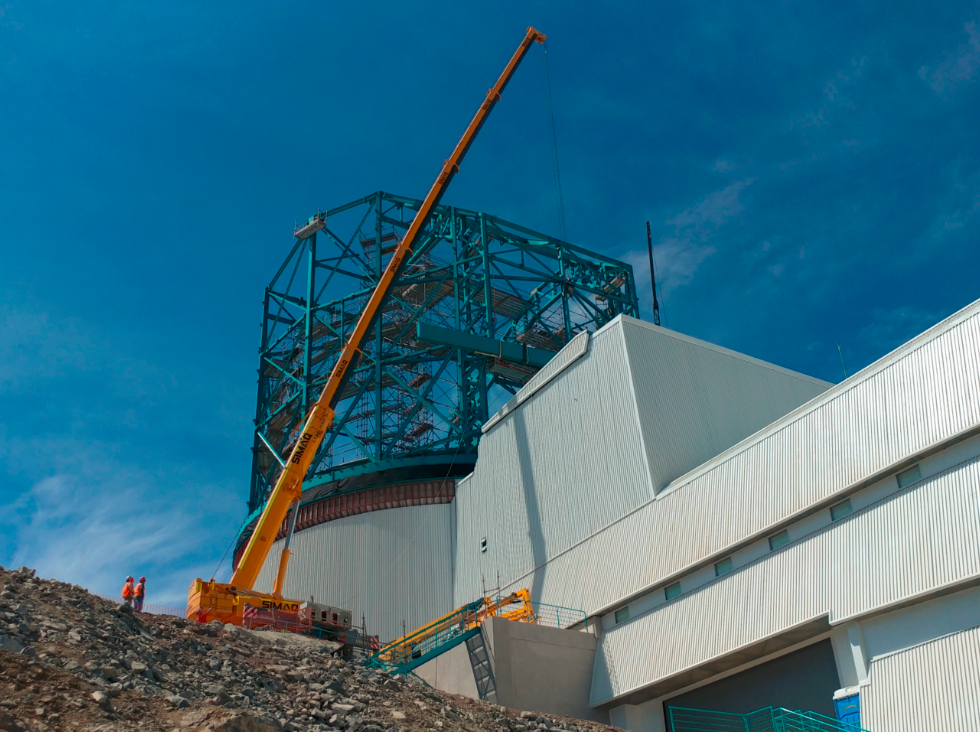

Dome Rear Access Door Installed

The 22-meter (~10-ton) Dome Rear Access Door (RAD) was installed on January 24. Cladding for the dome has now been loaded for shipping and will be on its way to Chile soon.

Credit: Rubin Observatory/NSF/AURA